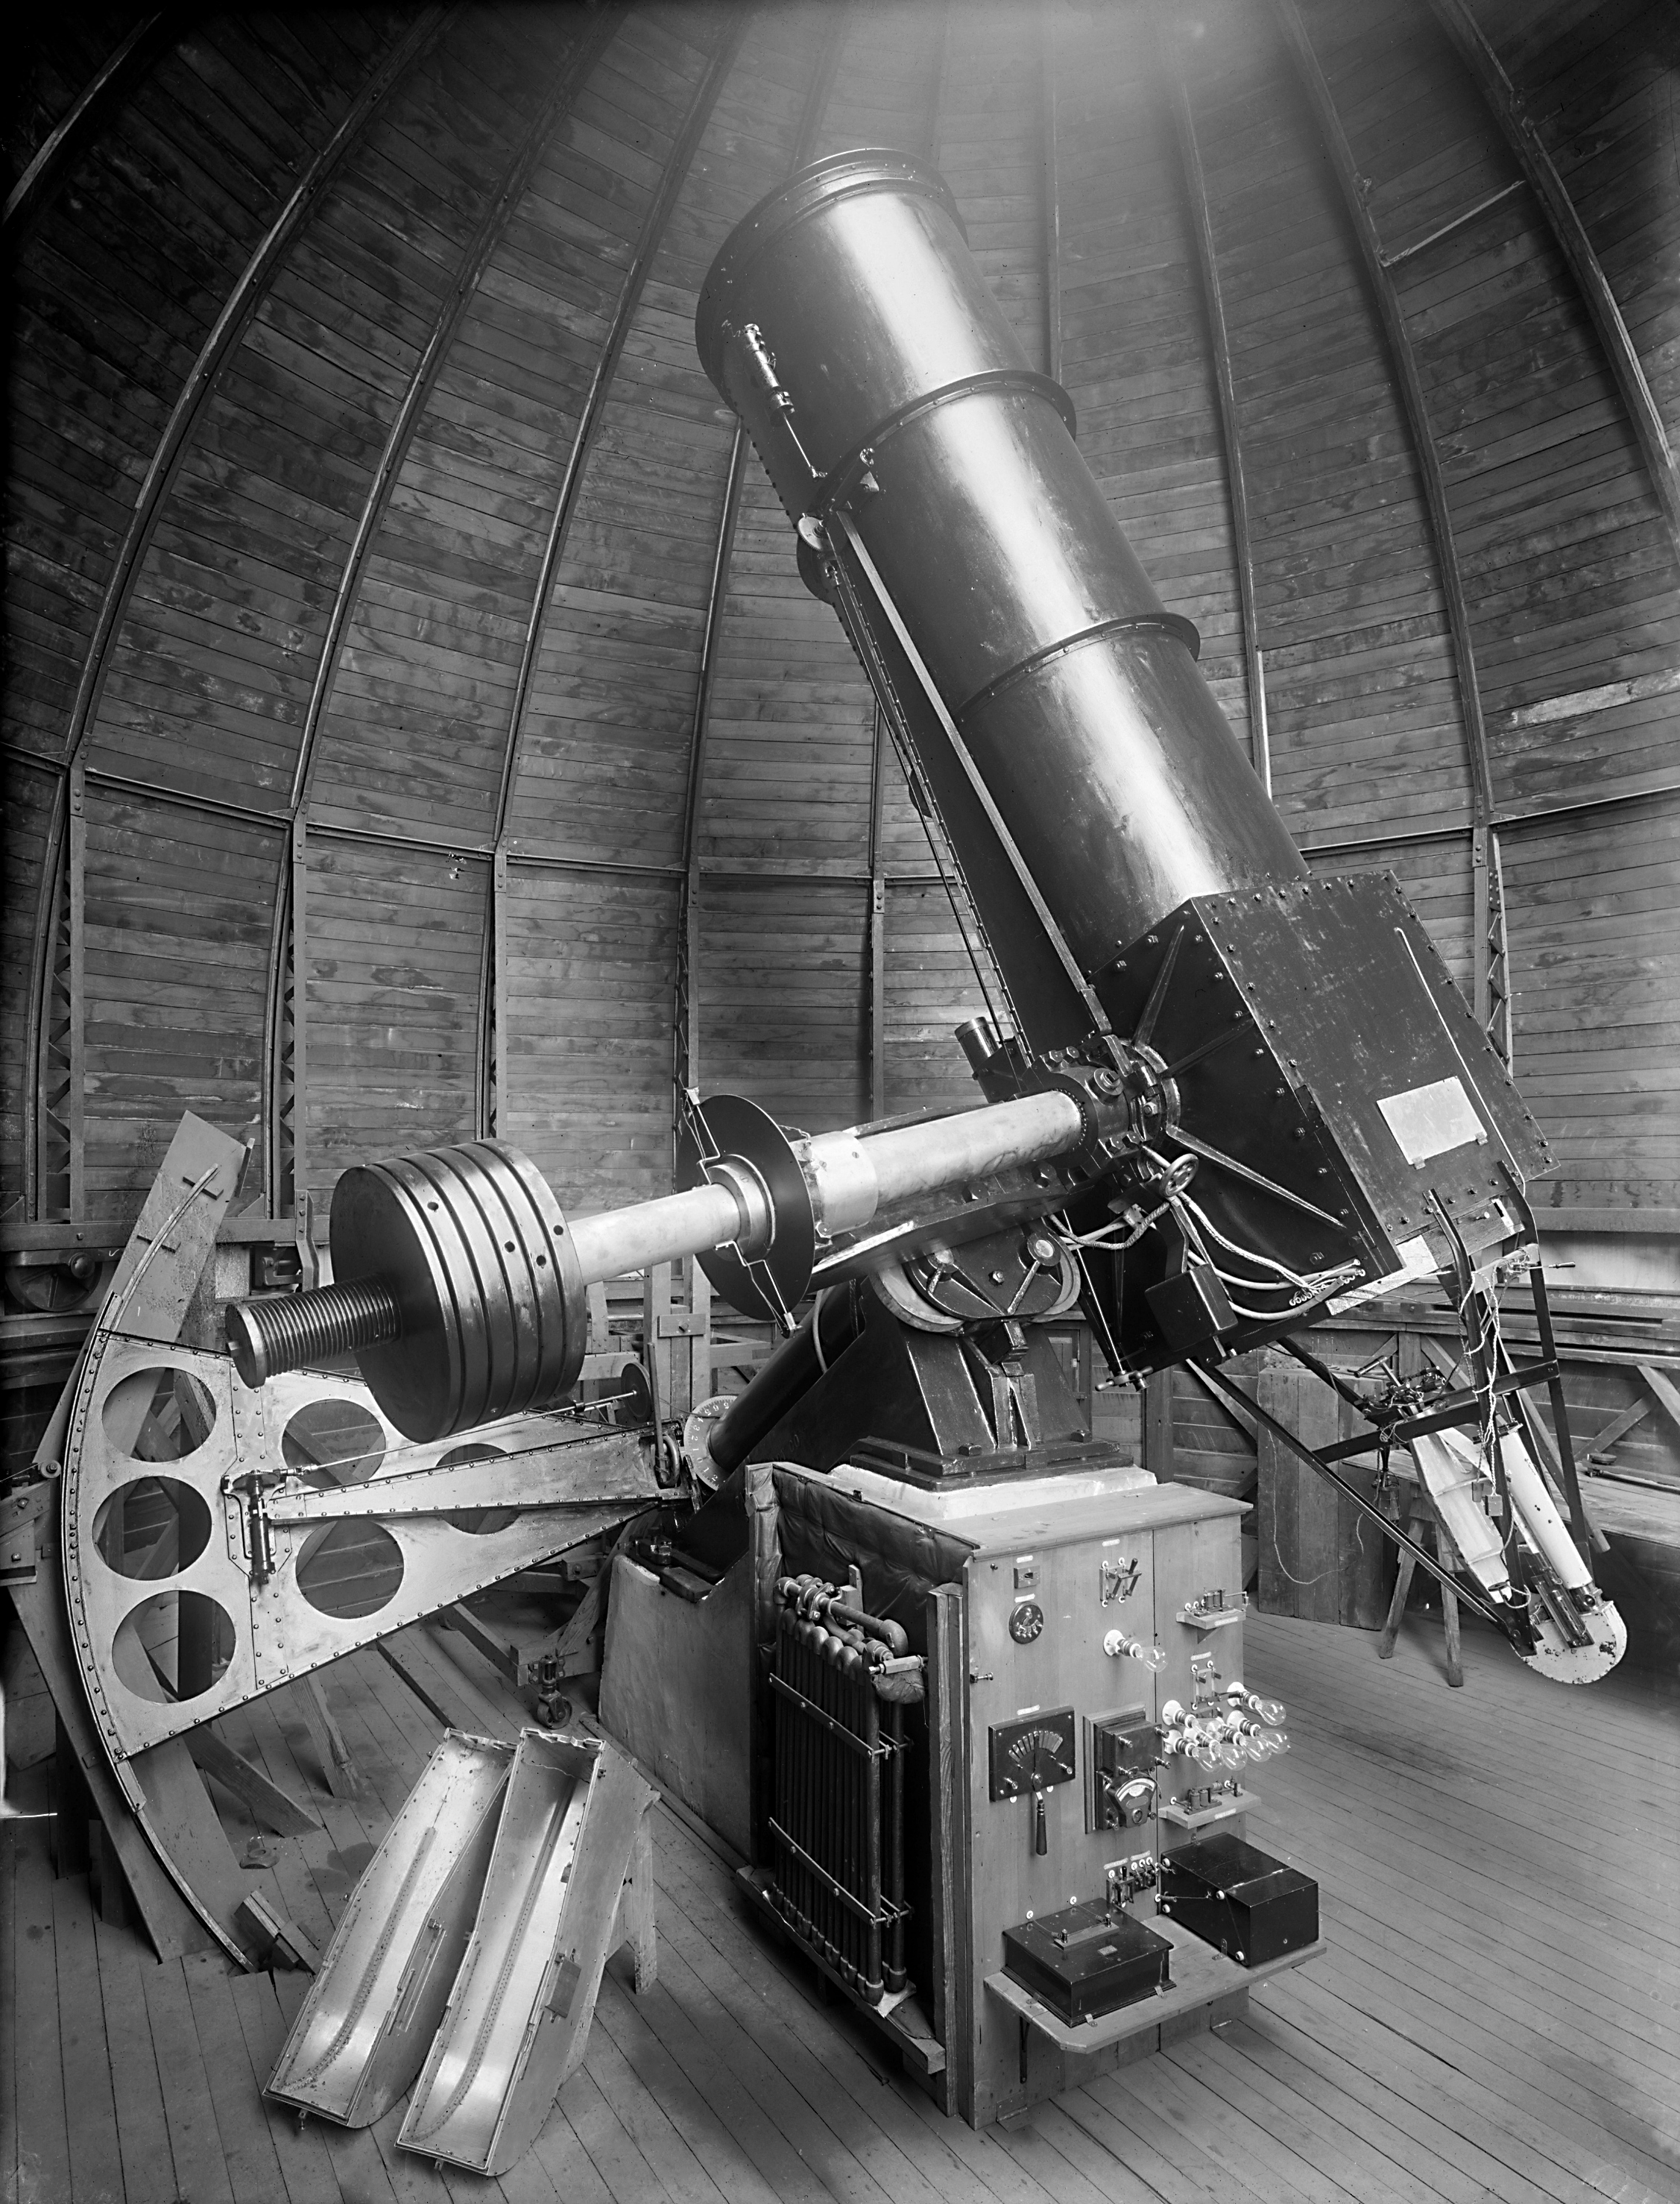

El telescopio del Observatorio Manuel Foster en el cerro San Cristóbal

Telescopio del Observatorio Manuel Foster en el cerro San Cristóbal, en pleno corazón de la ciudad de Santiago.

Credit: Pontificia Universidad Católica de Chile